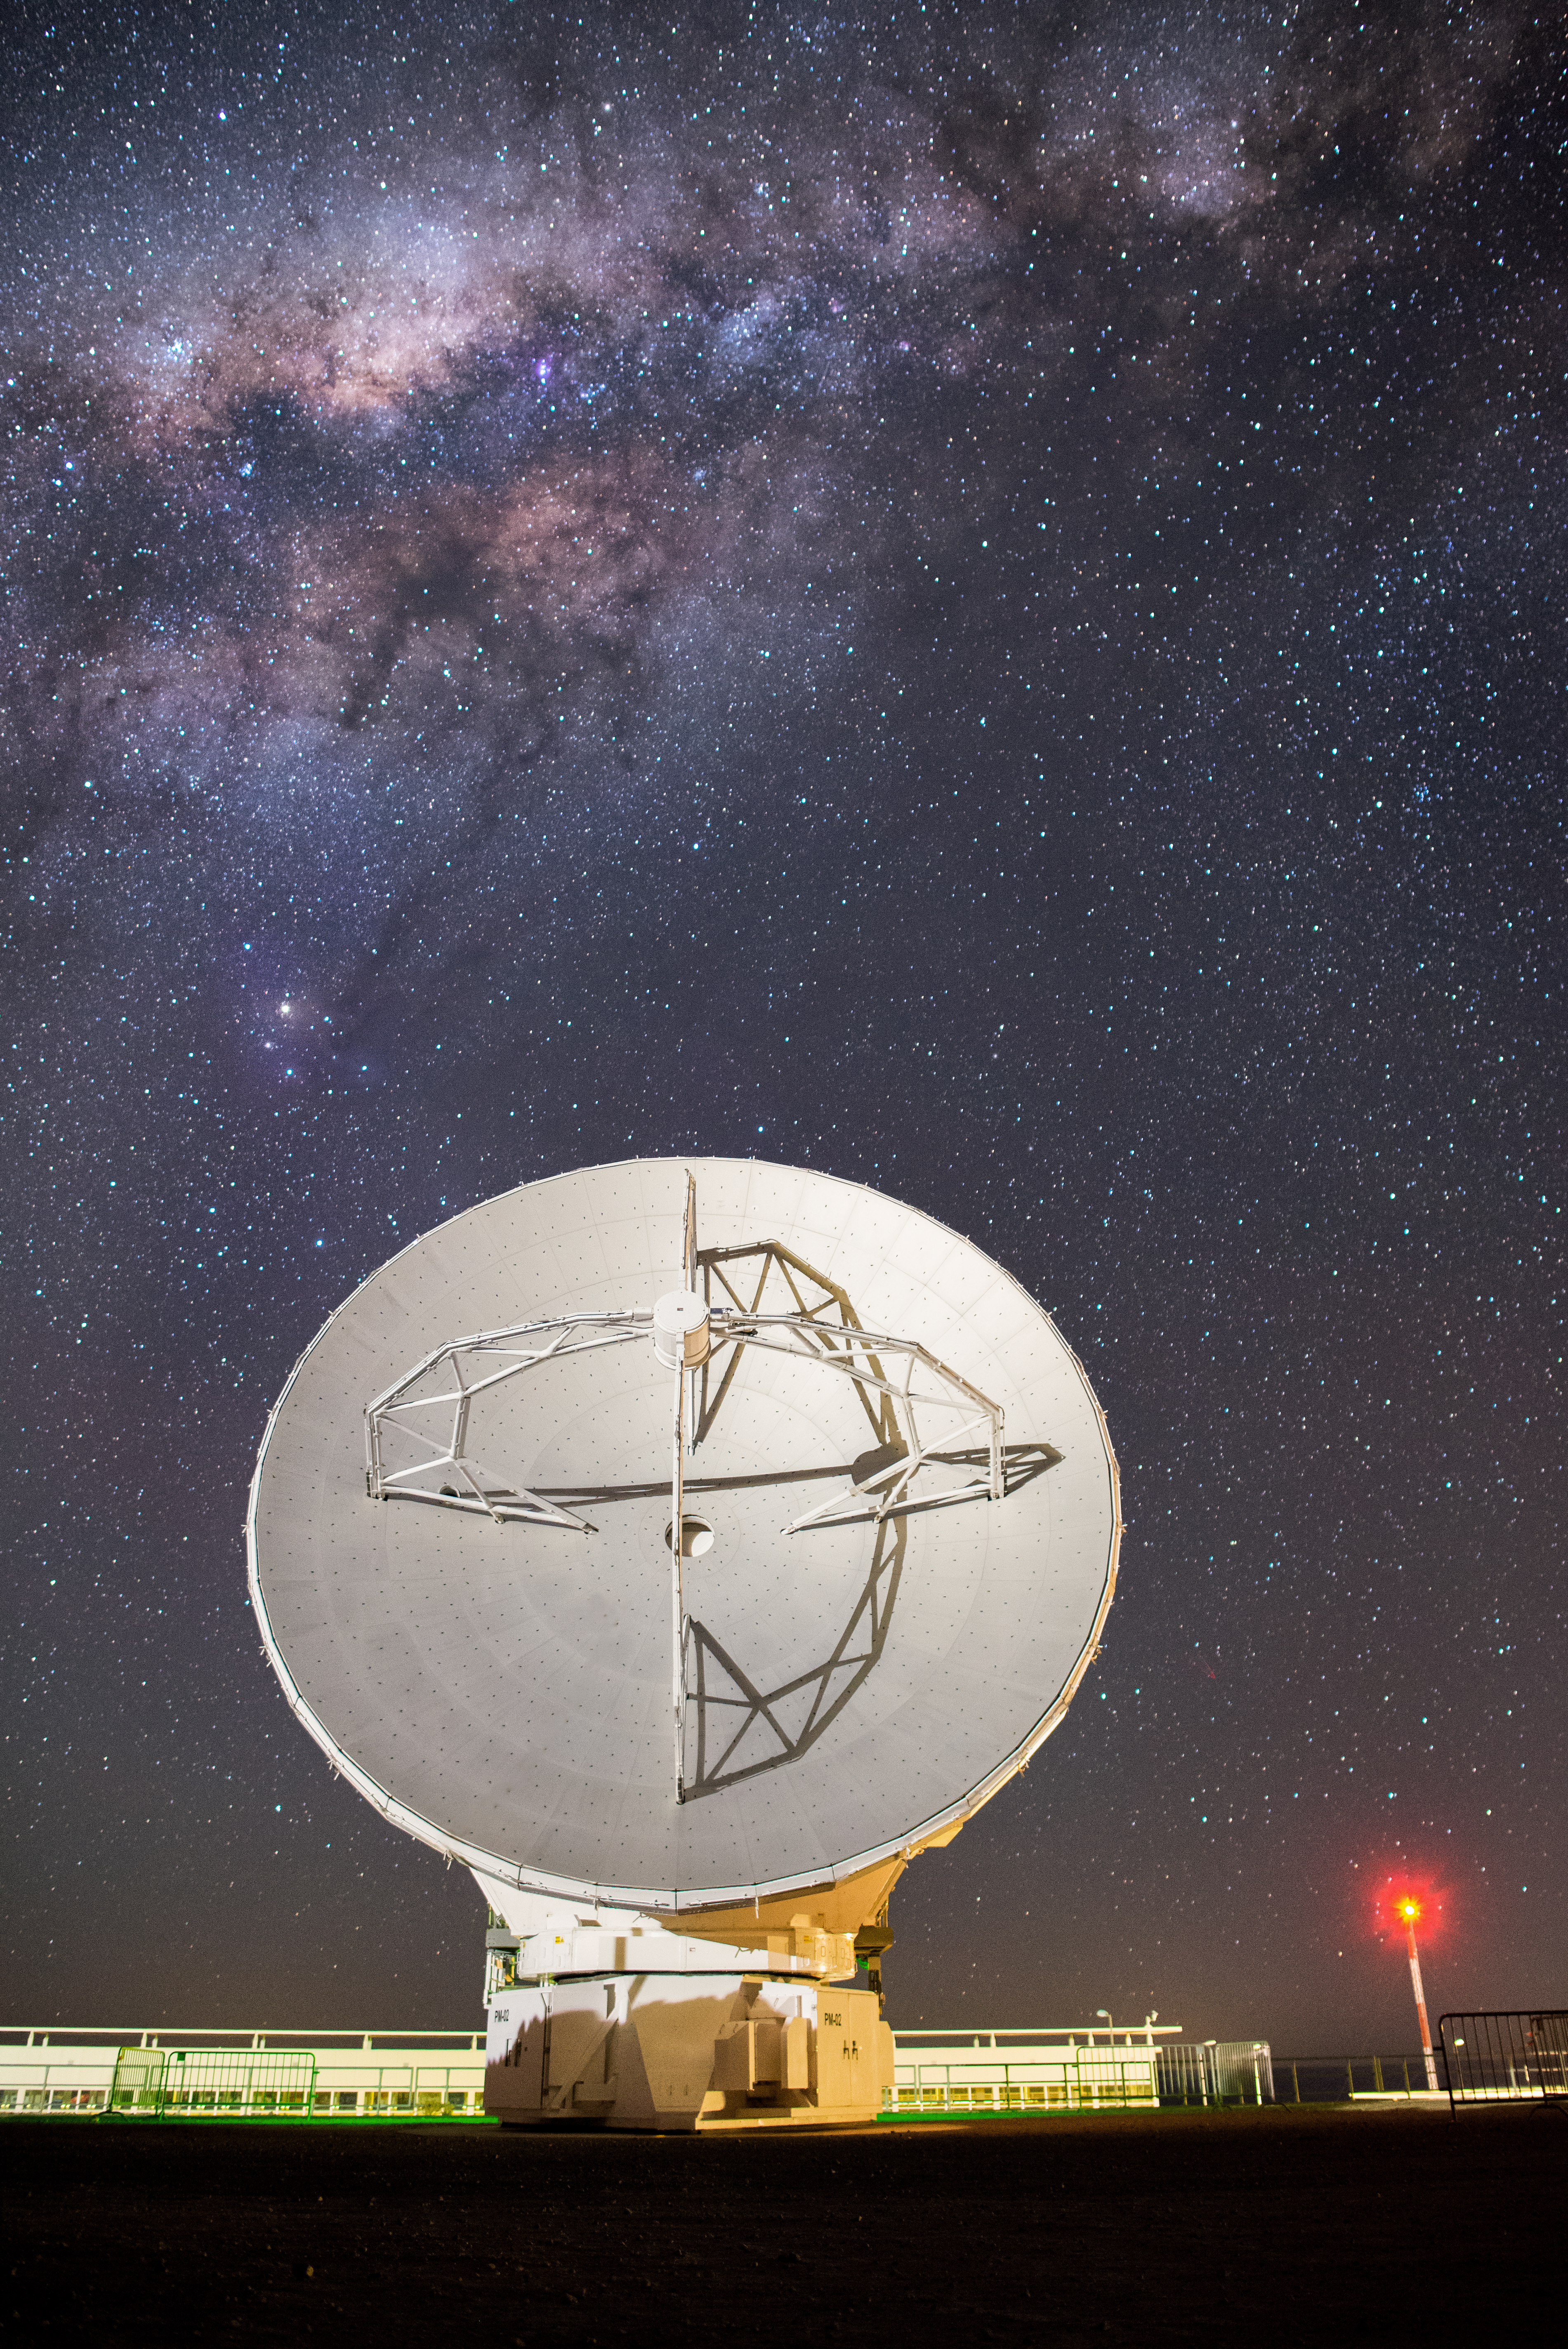

Lone ALMA antenna under the Milky Way

A photograph of an Atacama Large Millimeter/submillimeter Array (ALMA) antenna at the ALMA Operations Support Facility (OSF). Part of the Milky Way can be seen in the night sky above the antenna.

Credit: S. Otarola/ESO